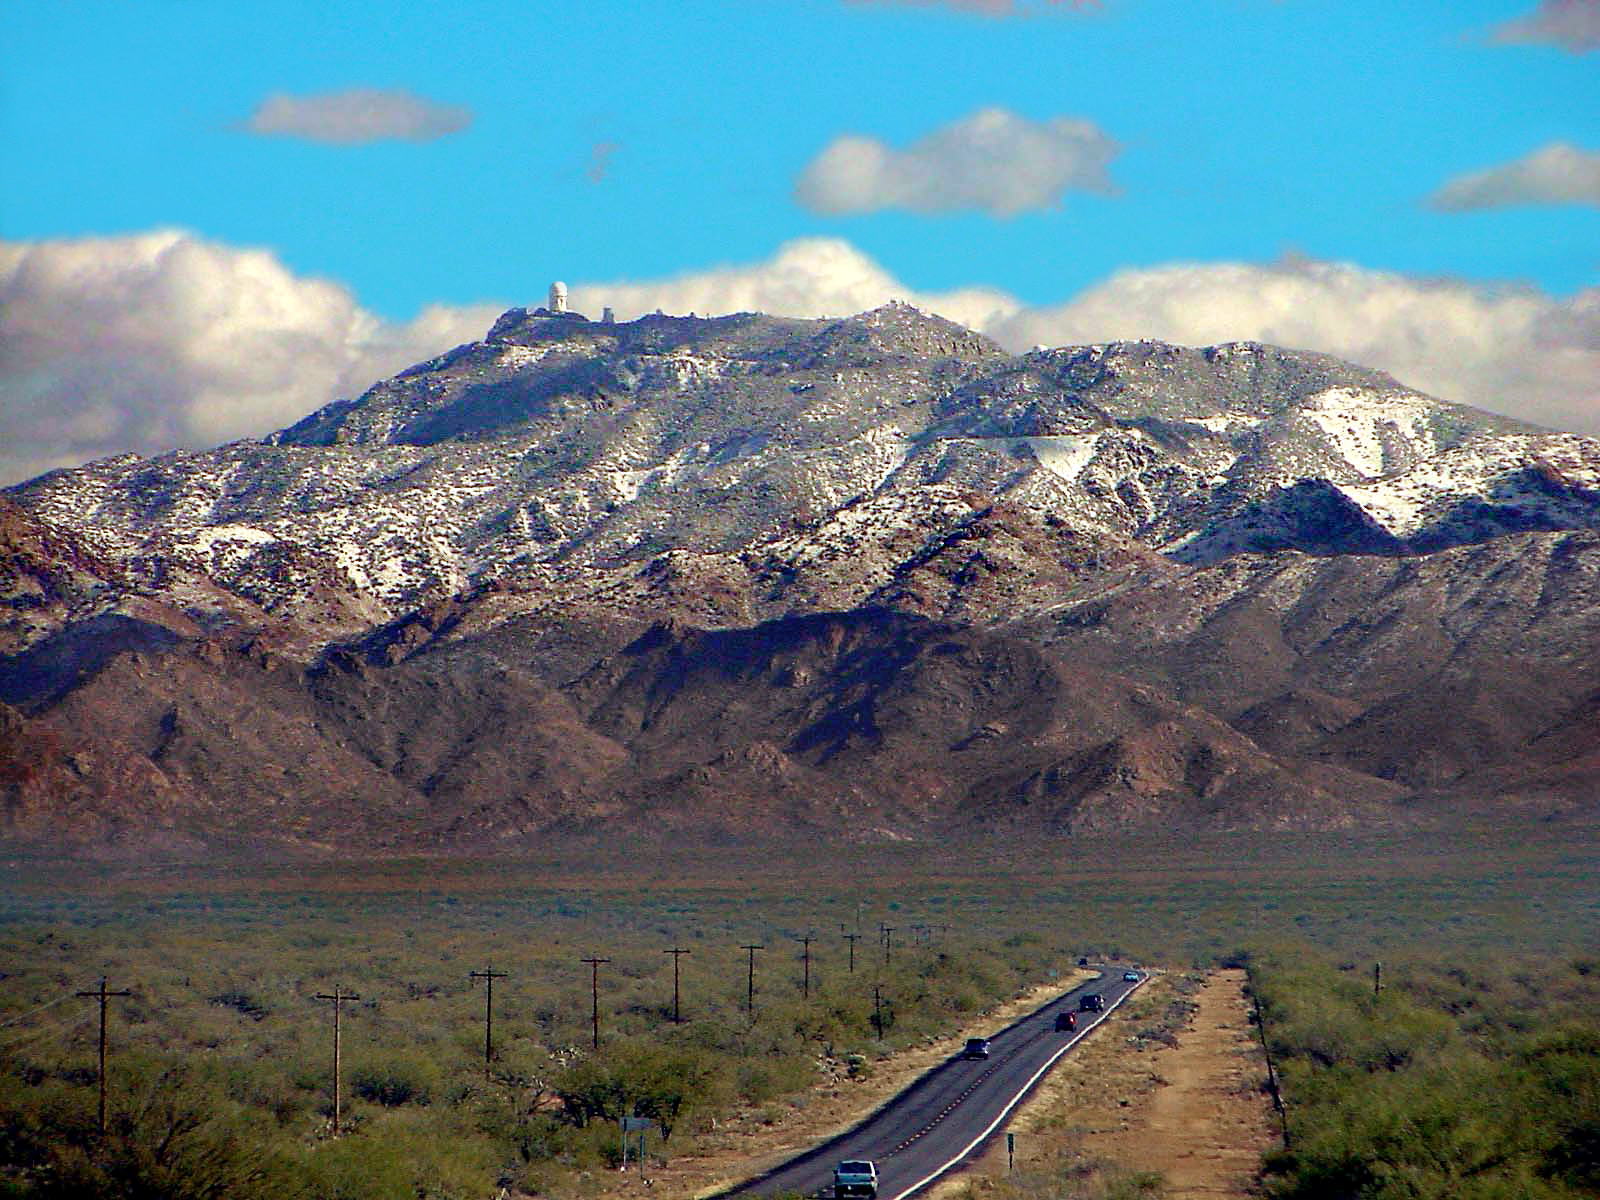

Snow-covered KPNO

Kitt Peak, home to the Kitt Peak National Observatory and host of one of the largest collections of optical telescopes in the world, gets snowed on every winter.

Credit: Anne W. Durrance/Indian Oasis-Baboquivari Unified School District No. 40